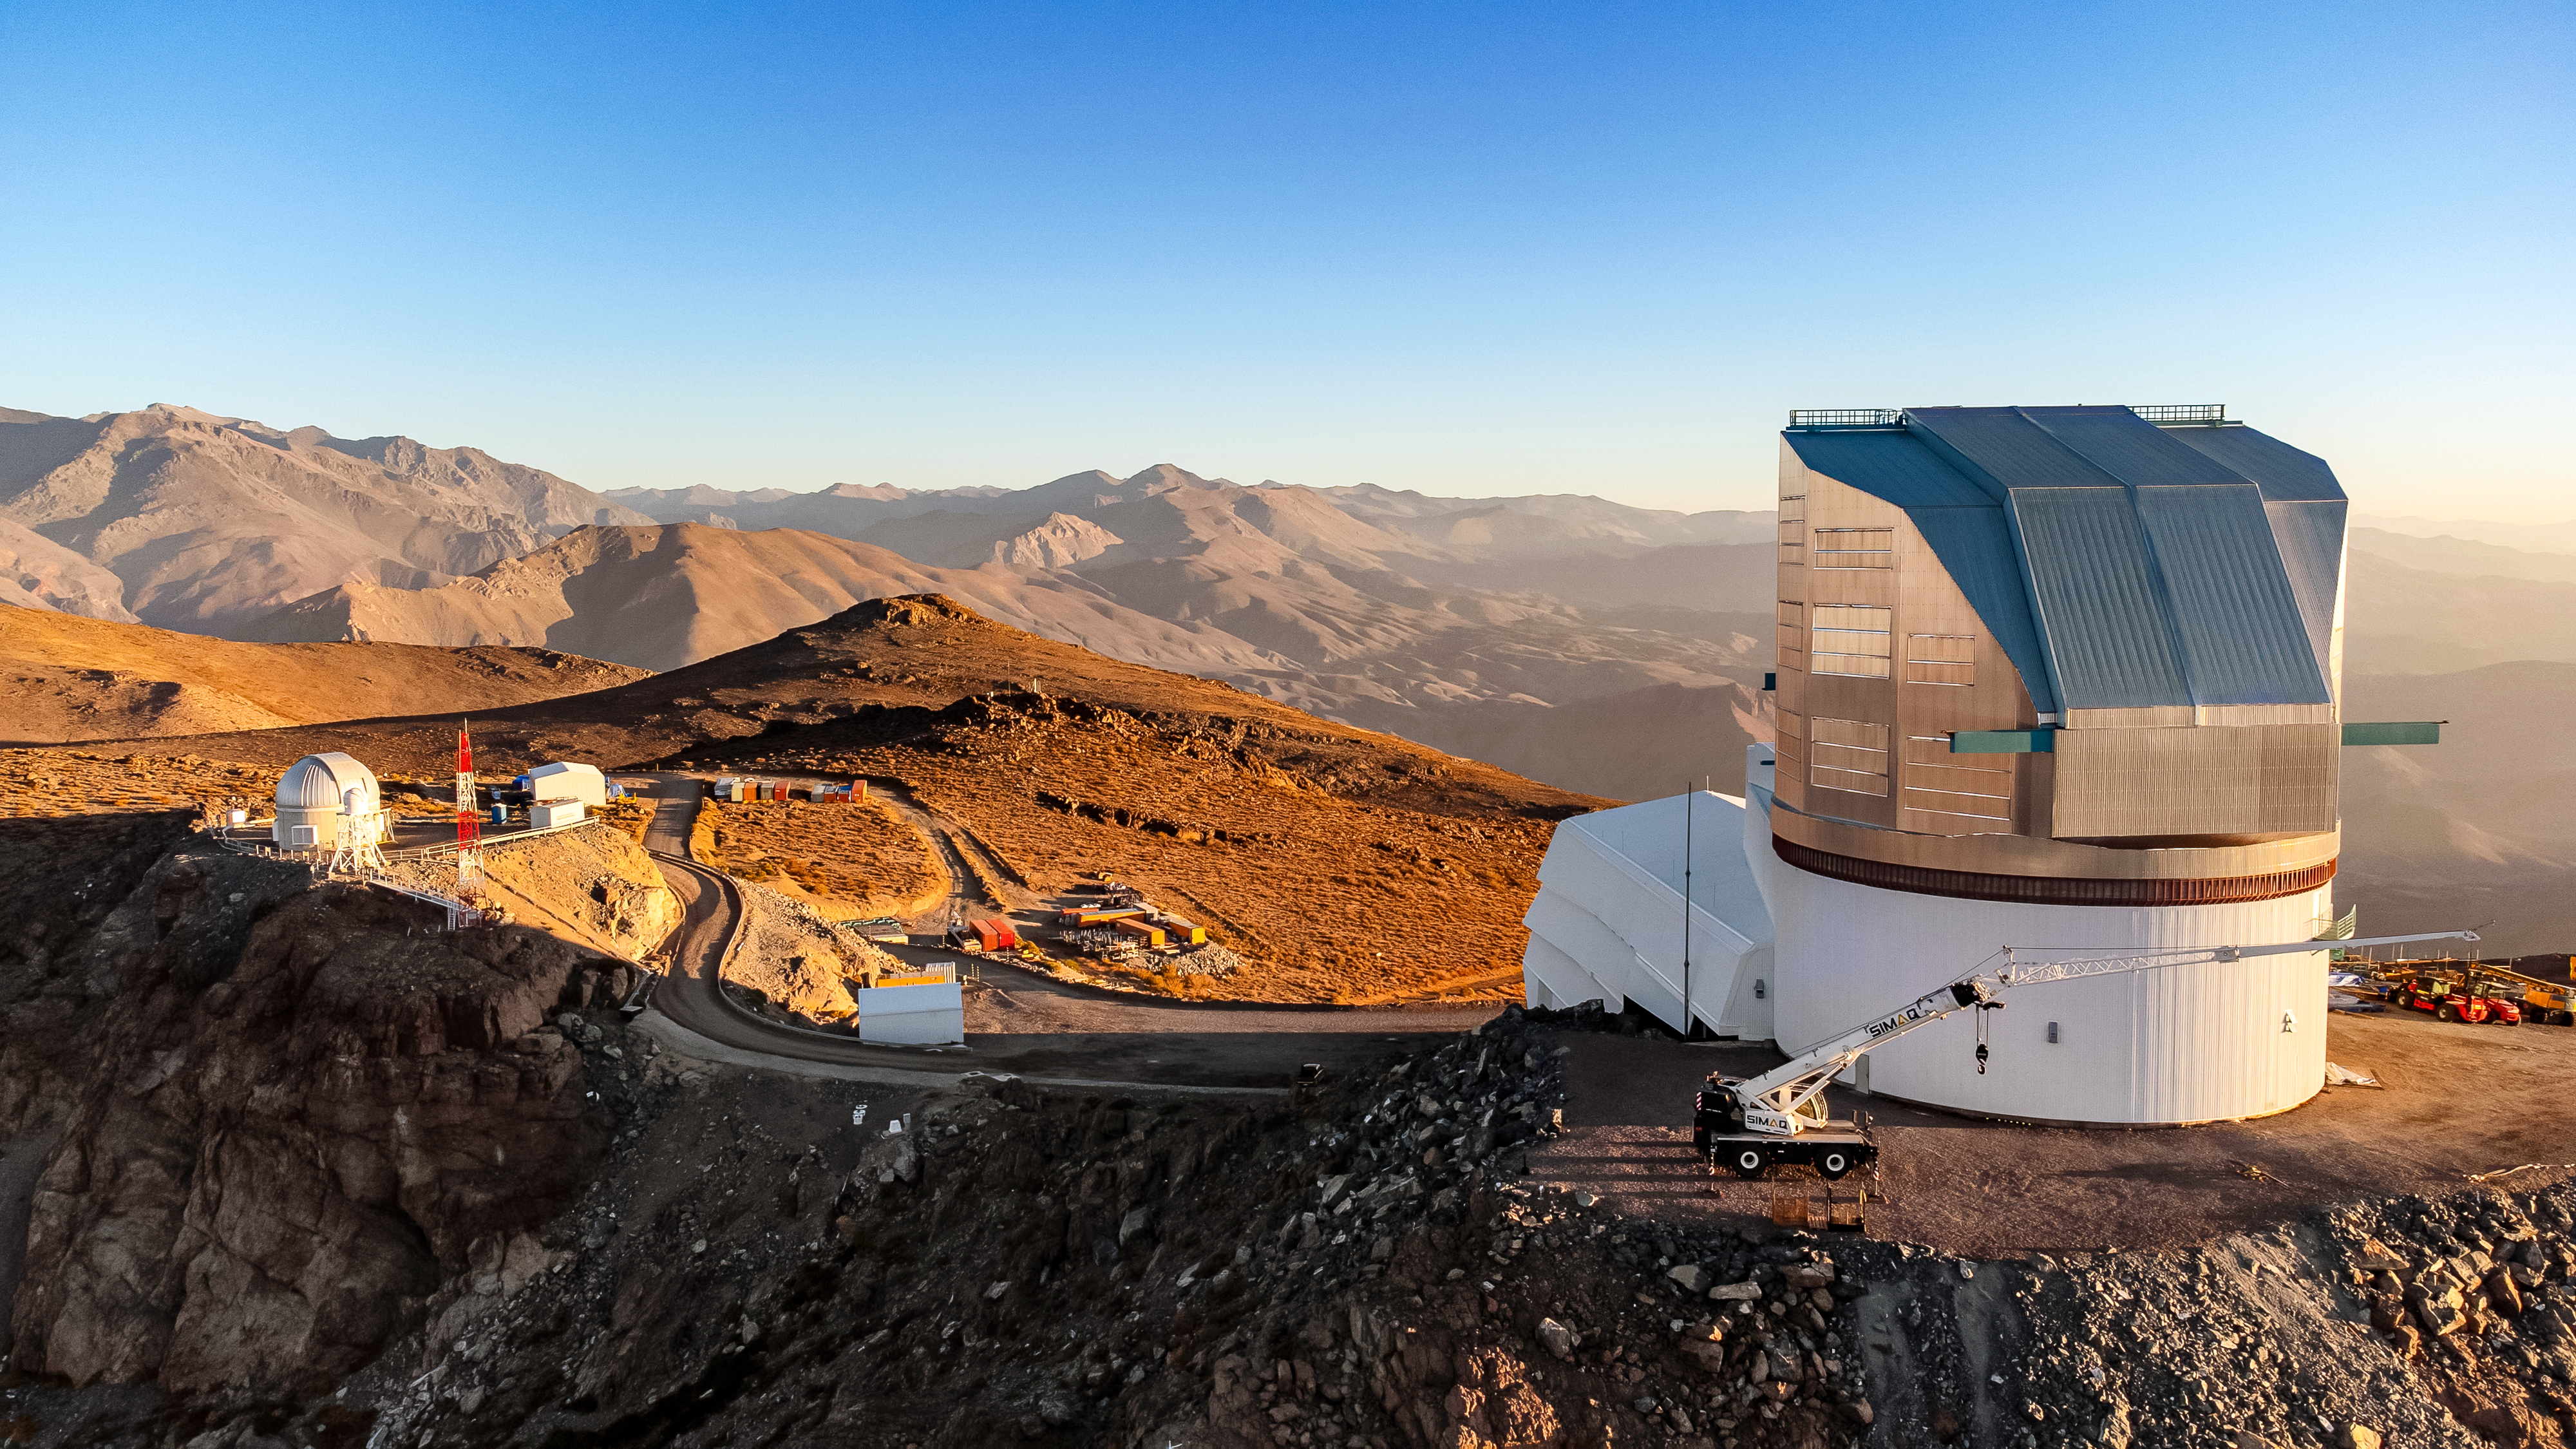

Vera C. Rubin Observatory in December 2023

Aerial view of Vera C. Rubin Observatory and surrounding buildings in December 2023.

Credit: Rubin Observatory/NSF/AURA/H. Stockebrand